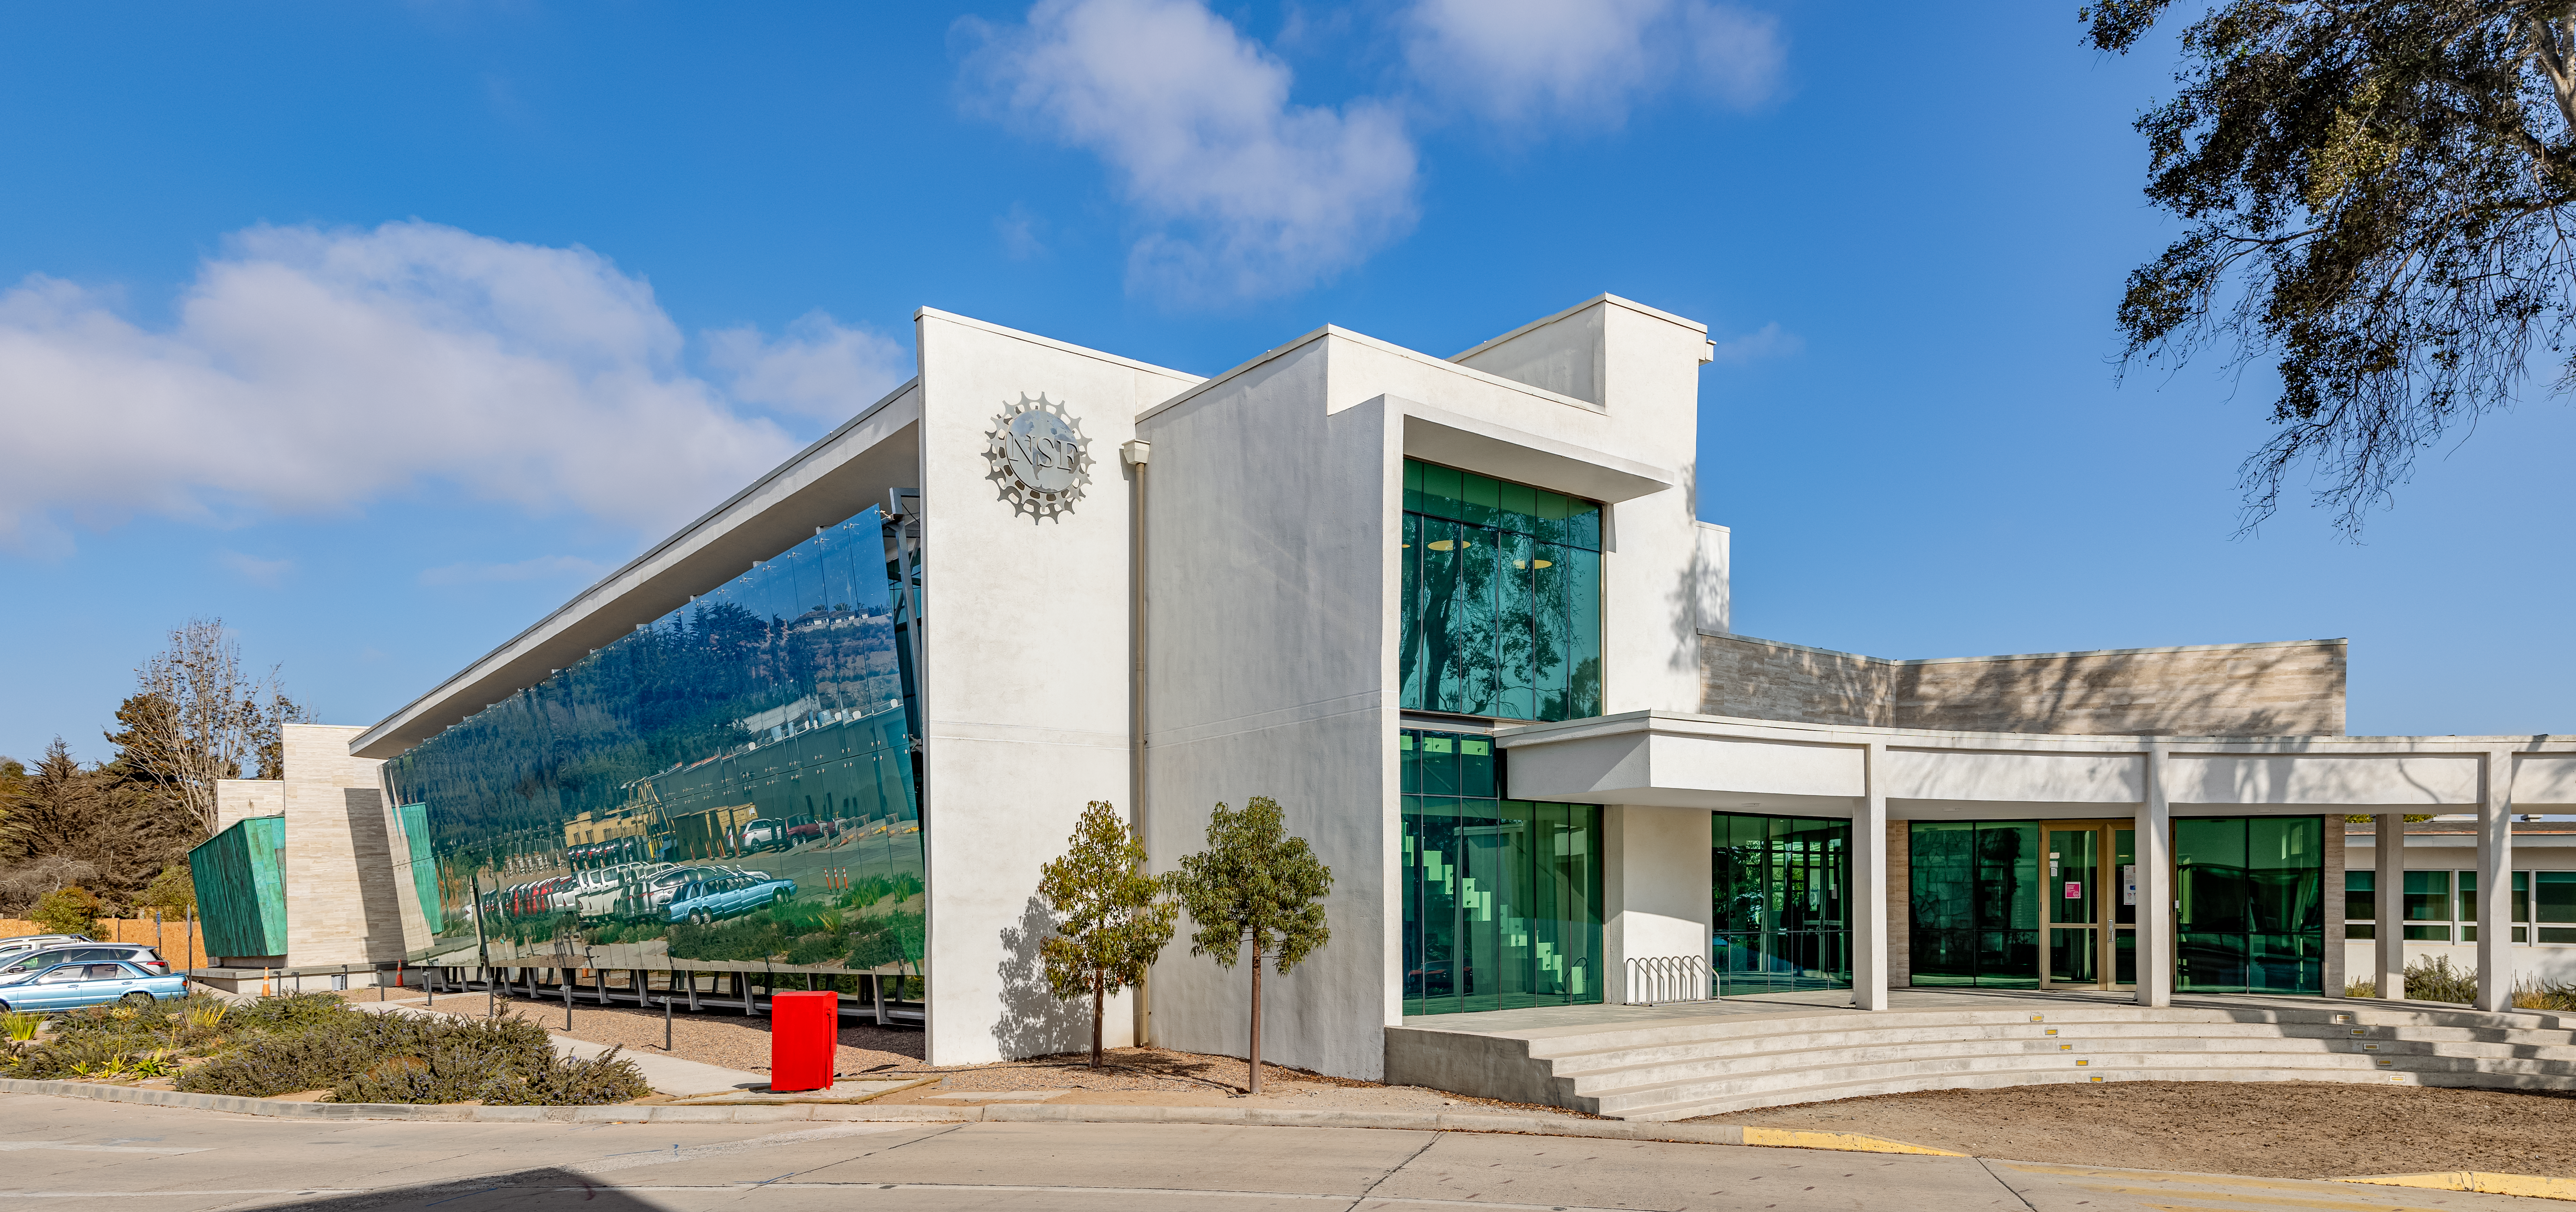

AURA Recinto Facility

A wide angle shot of the AURA Recinto facility in La Serena, Chile.

Credit: NOIRLab/NSF/AURA/T. Slovinský